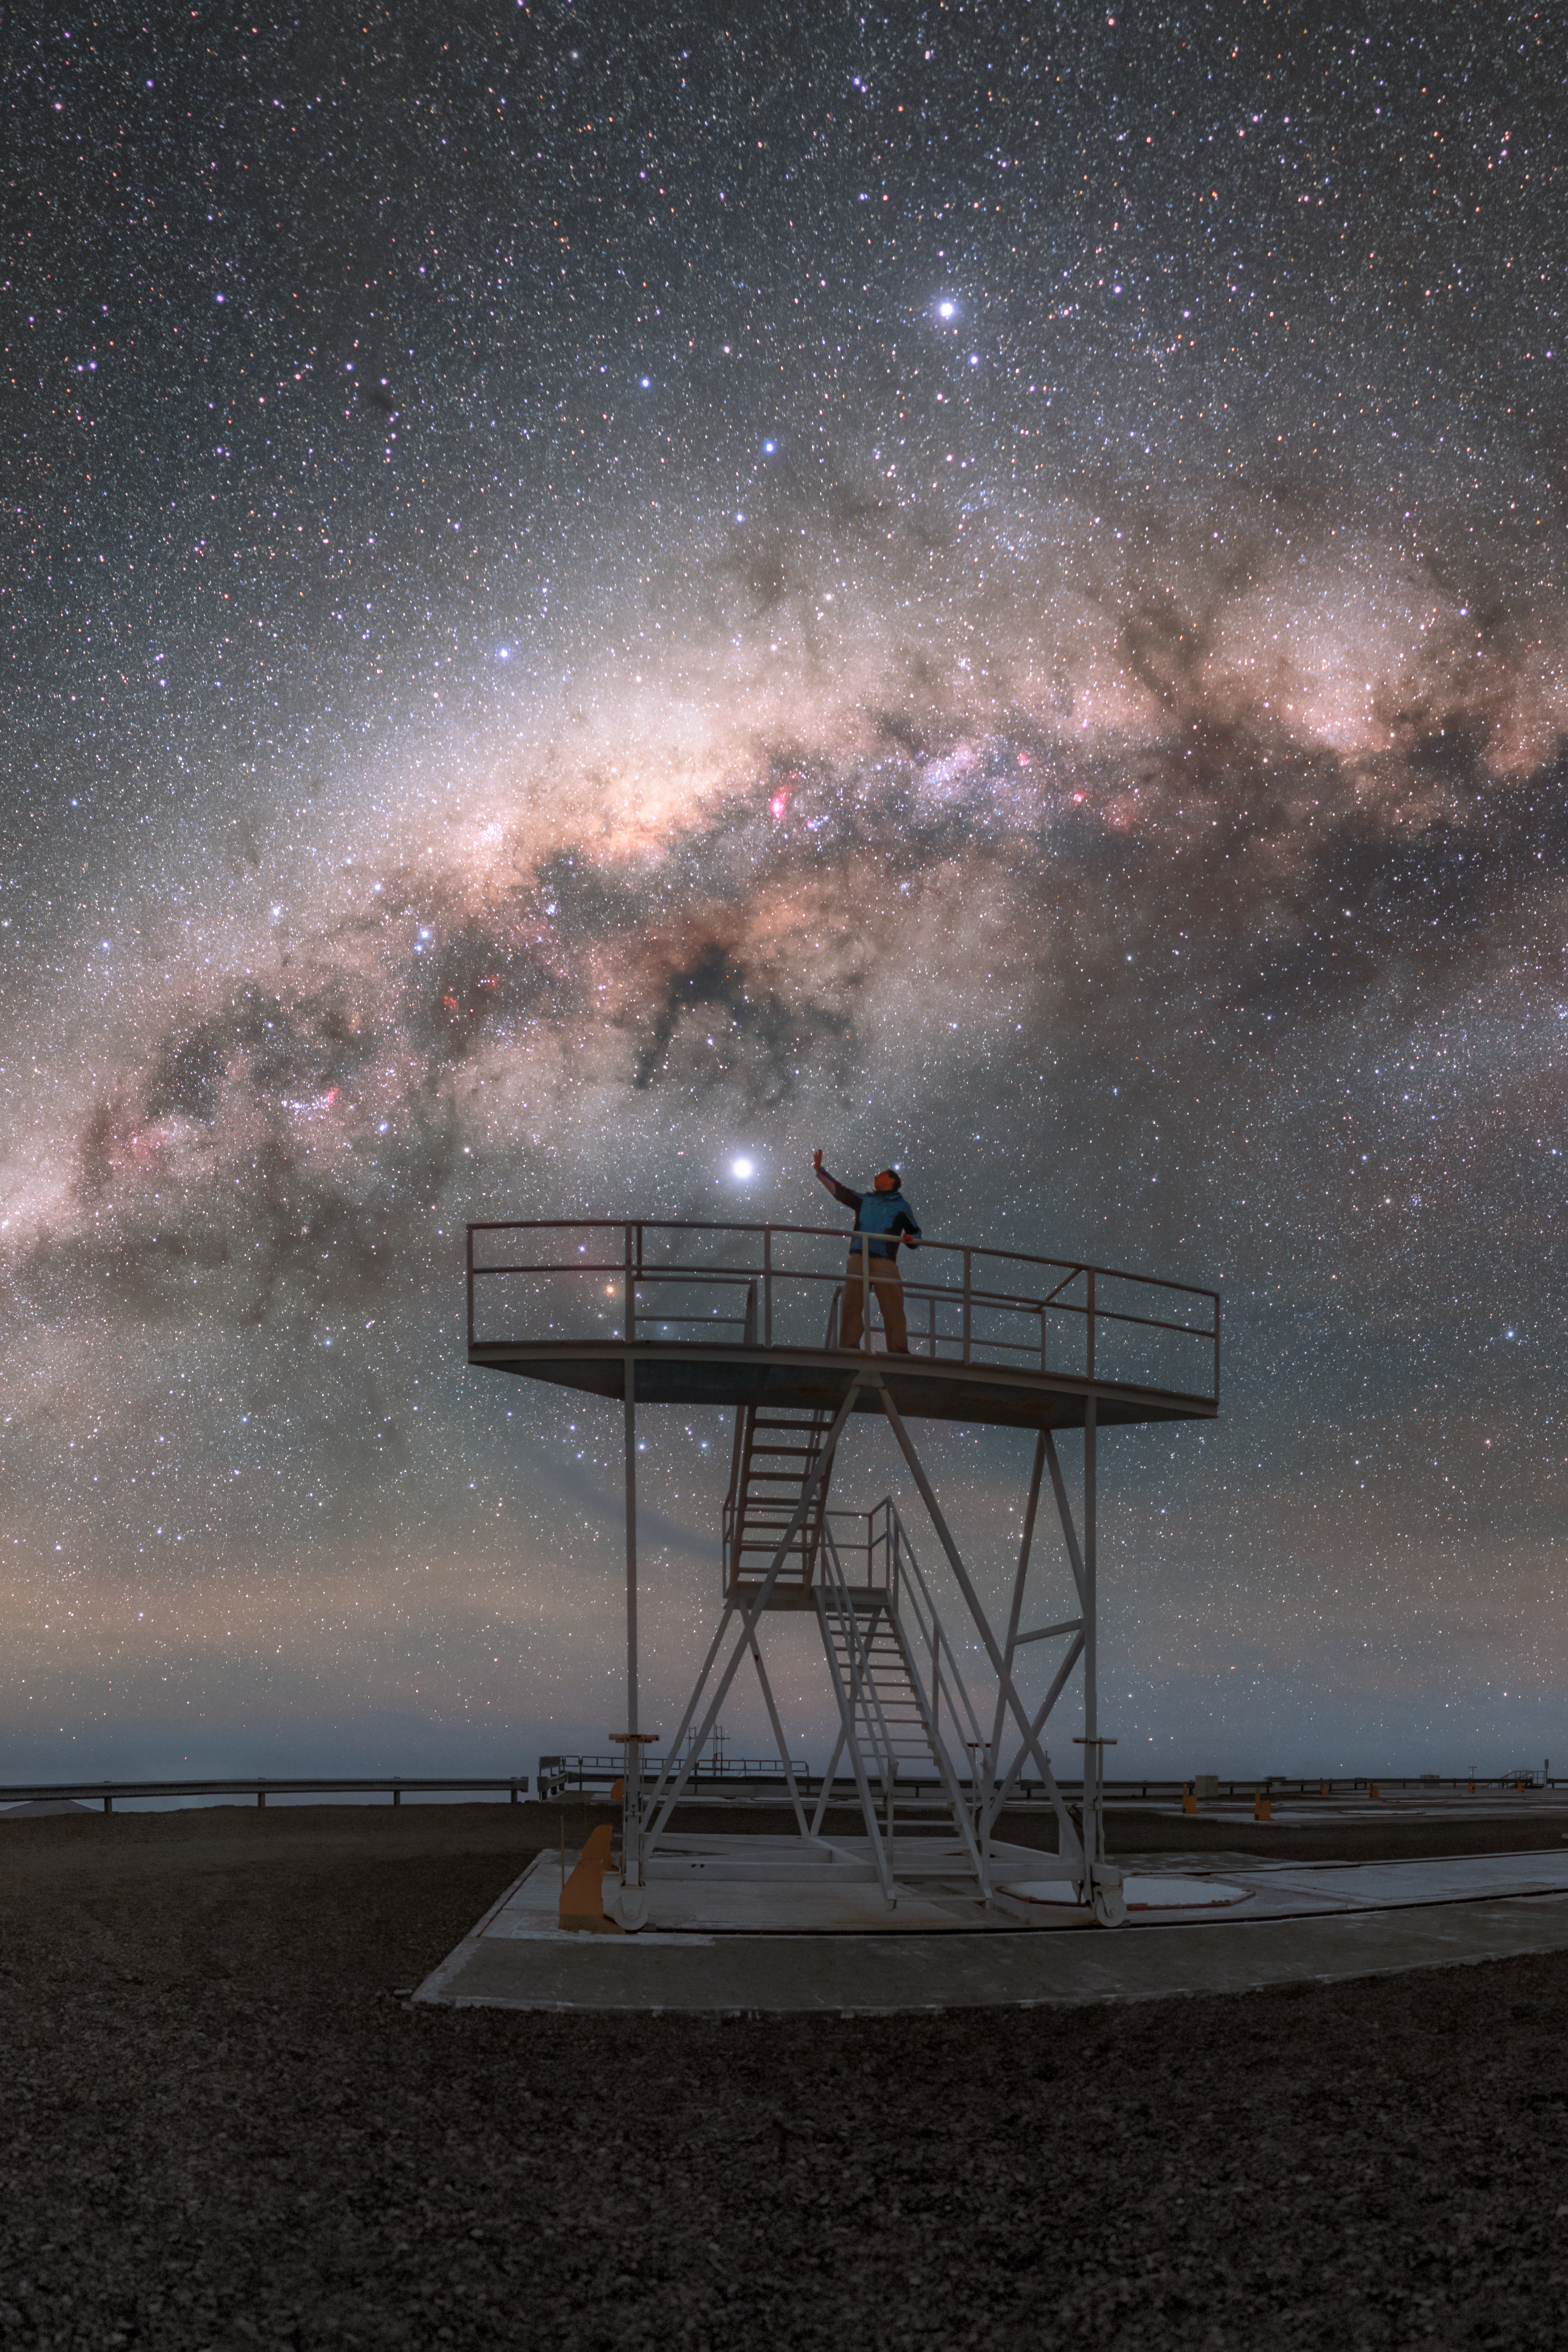

Touching Jupiter

Situated on top of Cerro Paranal in Chile, ESO’s Paranal Observatory is really close to the stars. Standing on top of the platform, ESO Photo Ambassador Petr Horálek reaches towards what appears to be a bright star but is actually the planet Jupiter tens of thousands times nearer to us. The exceptionally clear and dark skies of Northern Chile are showcased by the background full of stars.

Credit: ESO/P. Horálek